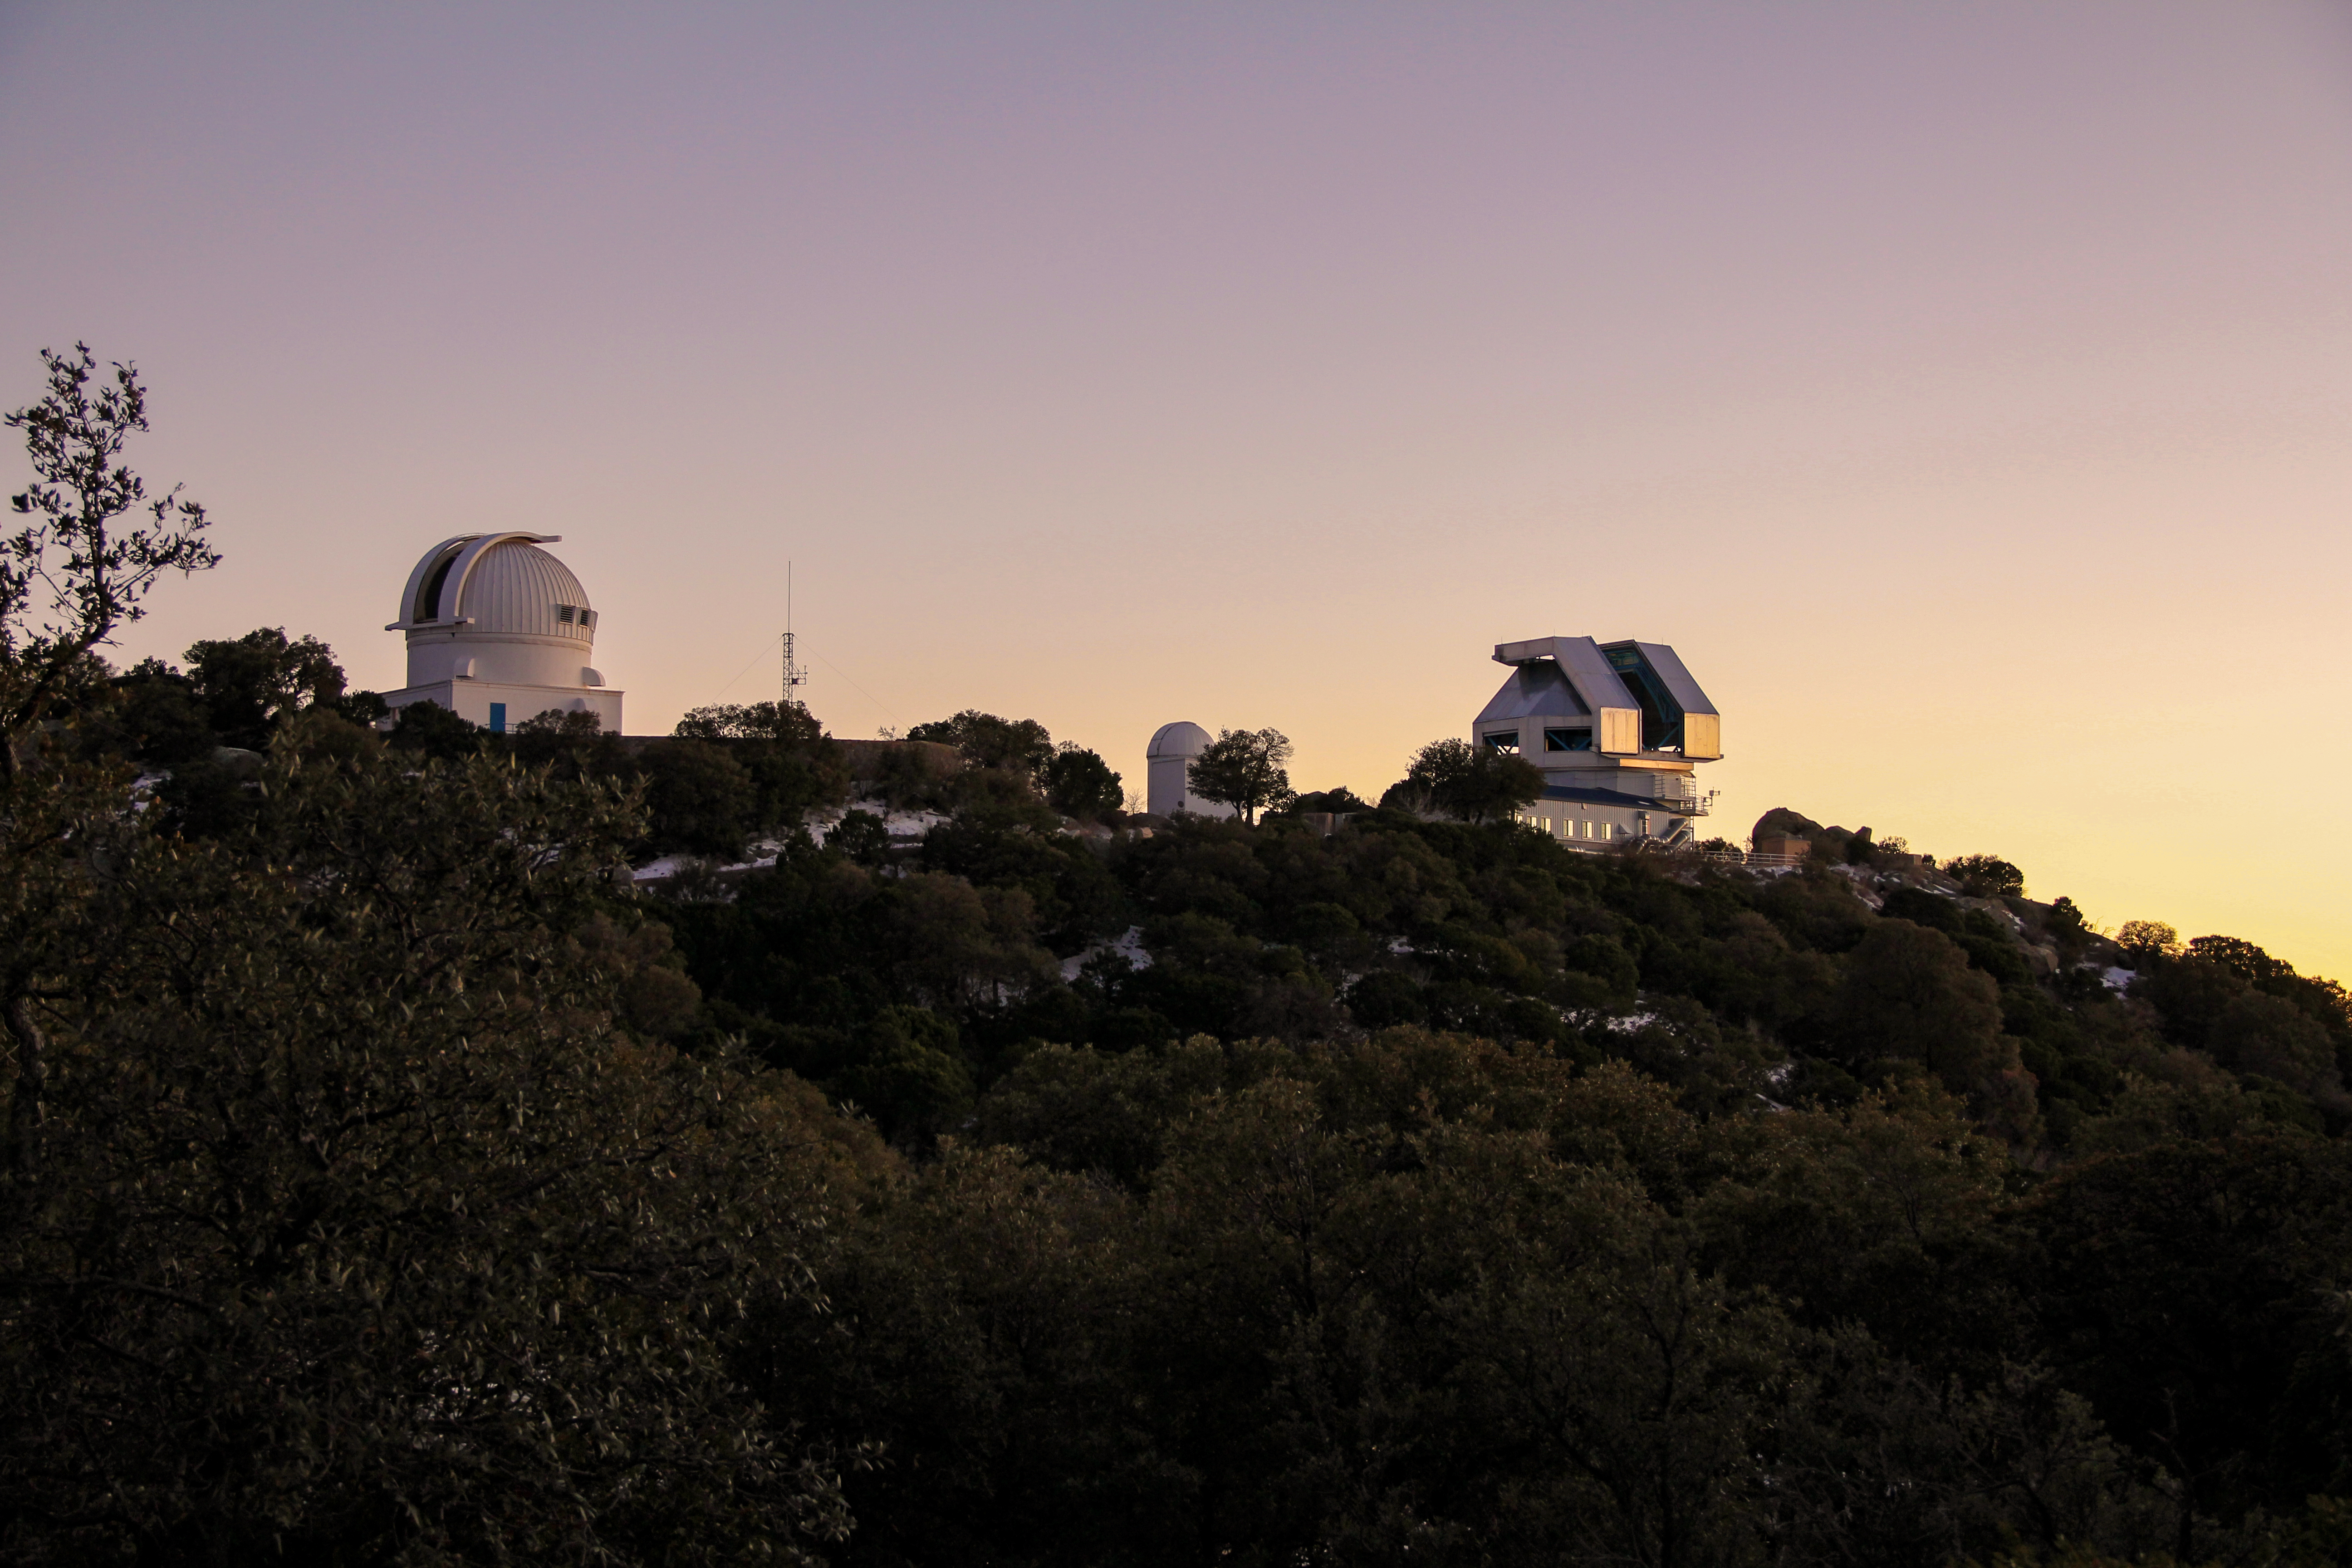

Sunset at the WIYN 3.5-meter Telescope at Kitt Peak National Observatory

Sunset at the WIYN 3.5-meter Telescope at Kitt Peak National Observatory, AZ.

Credit: KPNO/NOIRLab/NSF/AURA/P. Marenfeld